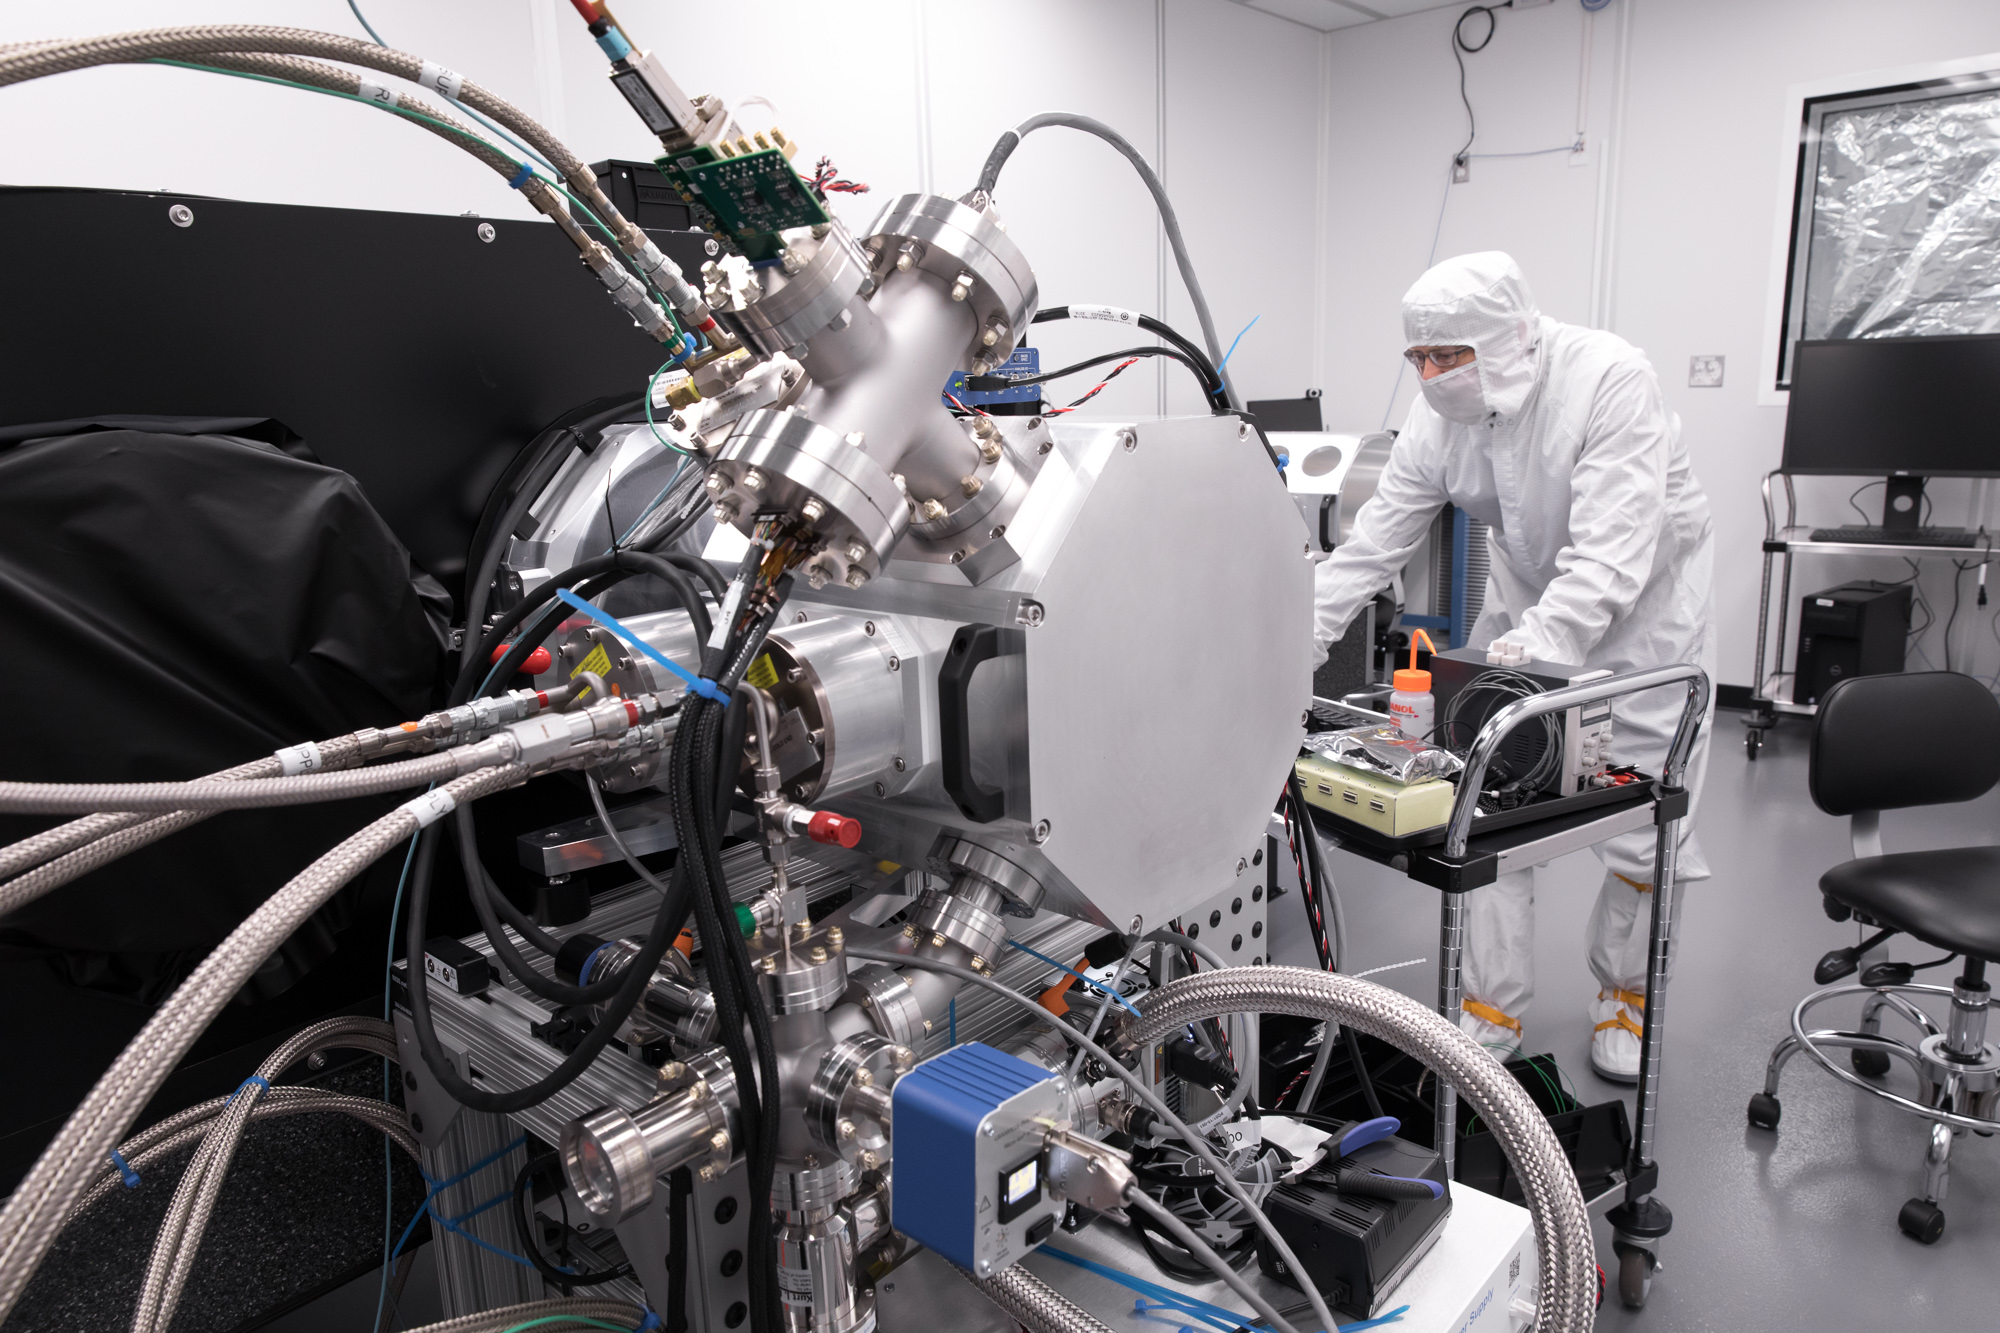

LSST Camera Cleanroom - Cryostat

Work is underway in the LSST camera cleanroom where the SLAC camera team have begun testing a raft of CCDs inside a scaled-down version of the LSST cryostat. (Pictured: Stuart Marshall)

Credit: Andy Freeberg/SLAC National Accelerator Laboratory Learn more: lsst.slac.stanford.edu/